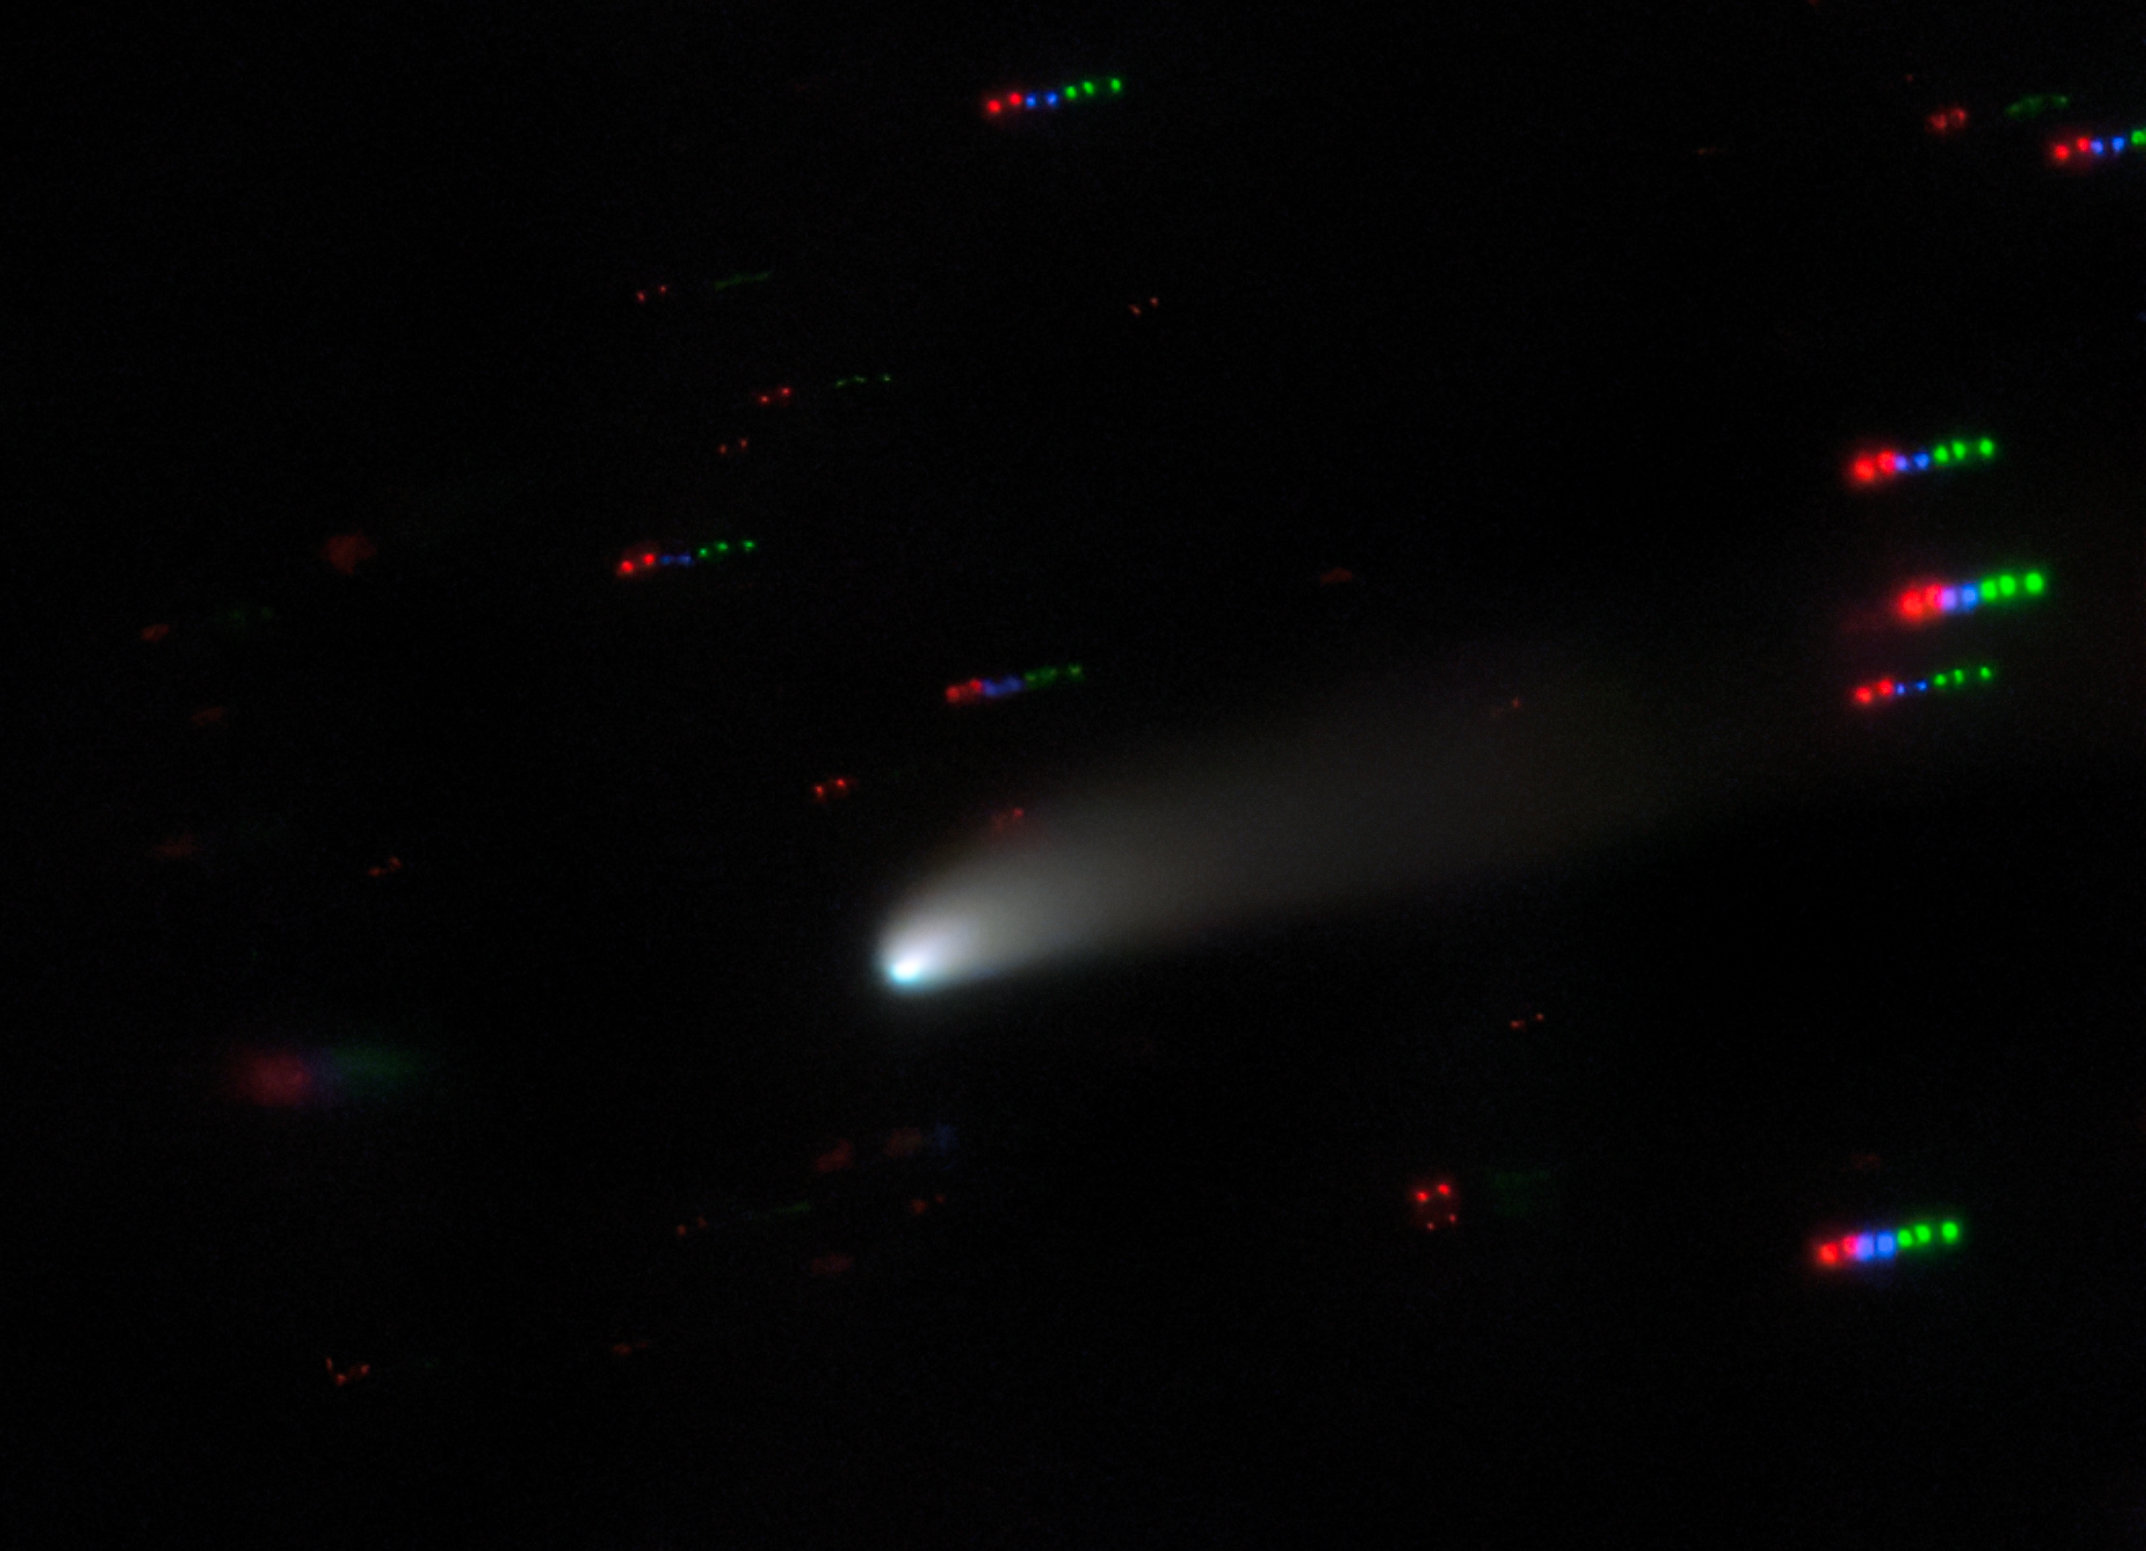

A Centaur in Transition

The blazing bright ball slicing through the center of this image is an example of a type of celestial body known as a centaur — a Solar System object that can be like both a comet and an asteroid. These fast moving icy objects reside in unstable orbits in the space between Jupiter and Neptune. The centaur in this image is named P/2019 LD2 (ATLAS), or LD2 for short. LD2 was observed from Gemini North, the Hawai‘i-based half of the international Gemini Observatory, which is a Program of NSF NOIRLab.

LD2 is on the cusp of an important transition — it is the first centaur to be seen in the process of changing into a comet-like state. It is slowly being nudged closer and closer towards the inner Solar System, which is causing its tail to form, and it is on track to move within Jupiter’s orbit in 2063. Once it does, it will cease to be a centaur, and will become a Jupiter Family Comet instead — joining a population of comets orbiting the Sun in less than 20 years and roughly in the same plane as most of the rest of the Solar System.

That astronomers are able to witness LD2’s transition is unique and it is particularly exciting as many astronomers will be able to observe this metamorphosis within their own lifetimes — a fascinating glimpse of astronomy in action.

Credit: International Gemini Observatory/NOIRLab/NSF/AURA Acknowledgments: PI: C.Schambeau (University of Central Florida)Image Processing: Travis Rector (University of Alaska Anchorage), Mahdi Zamani & Davide de Martin